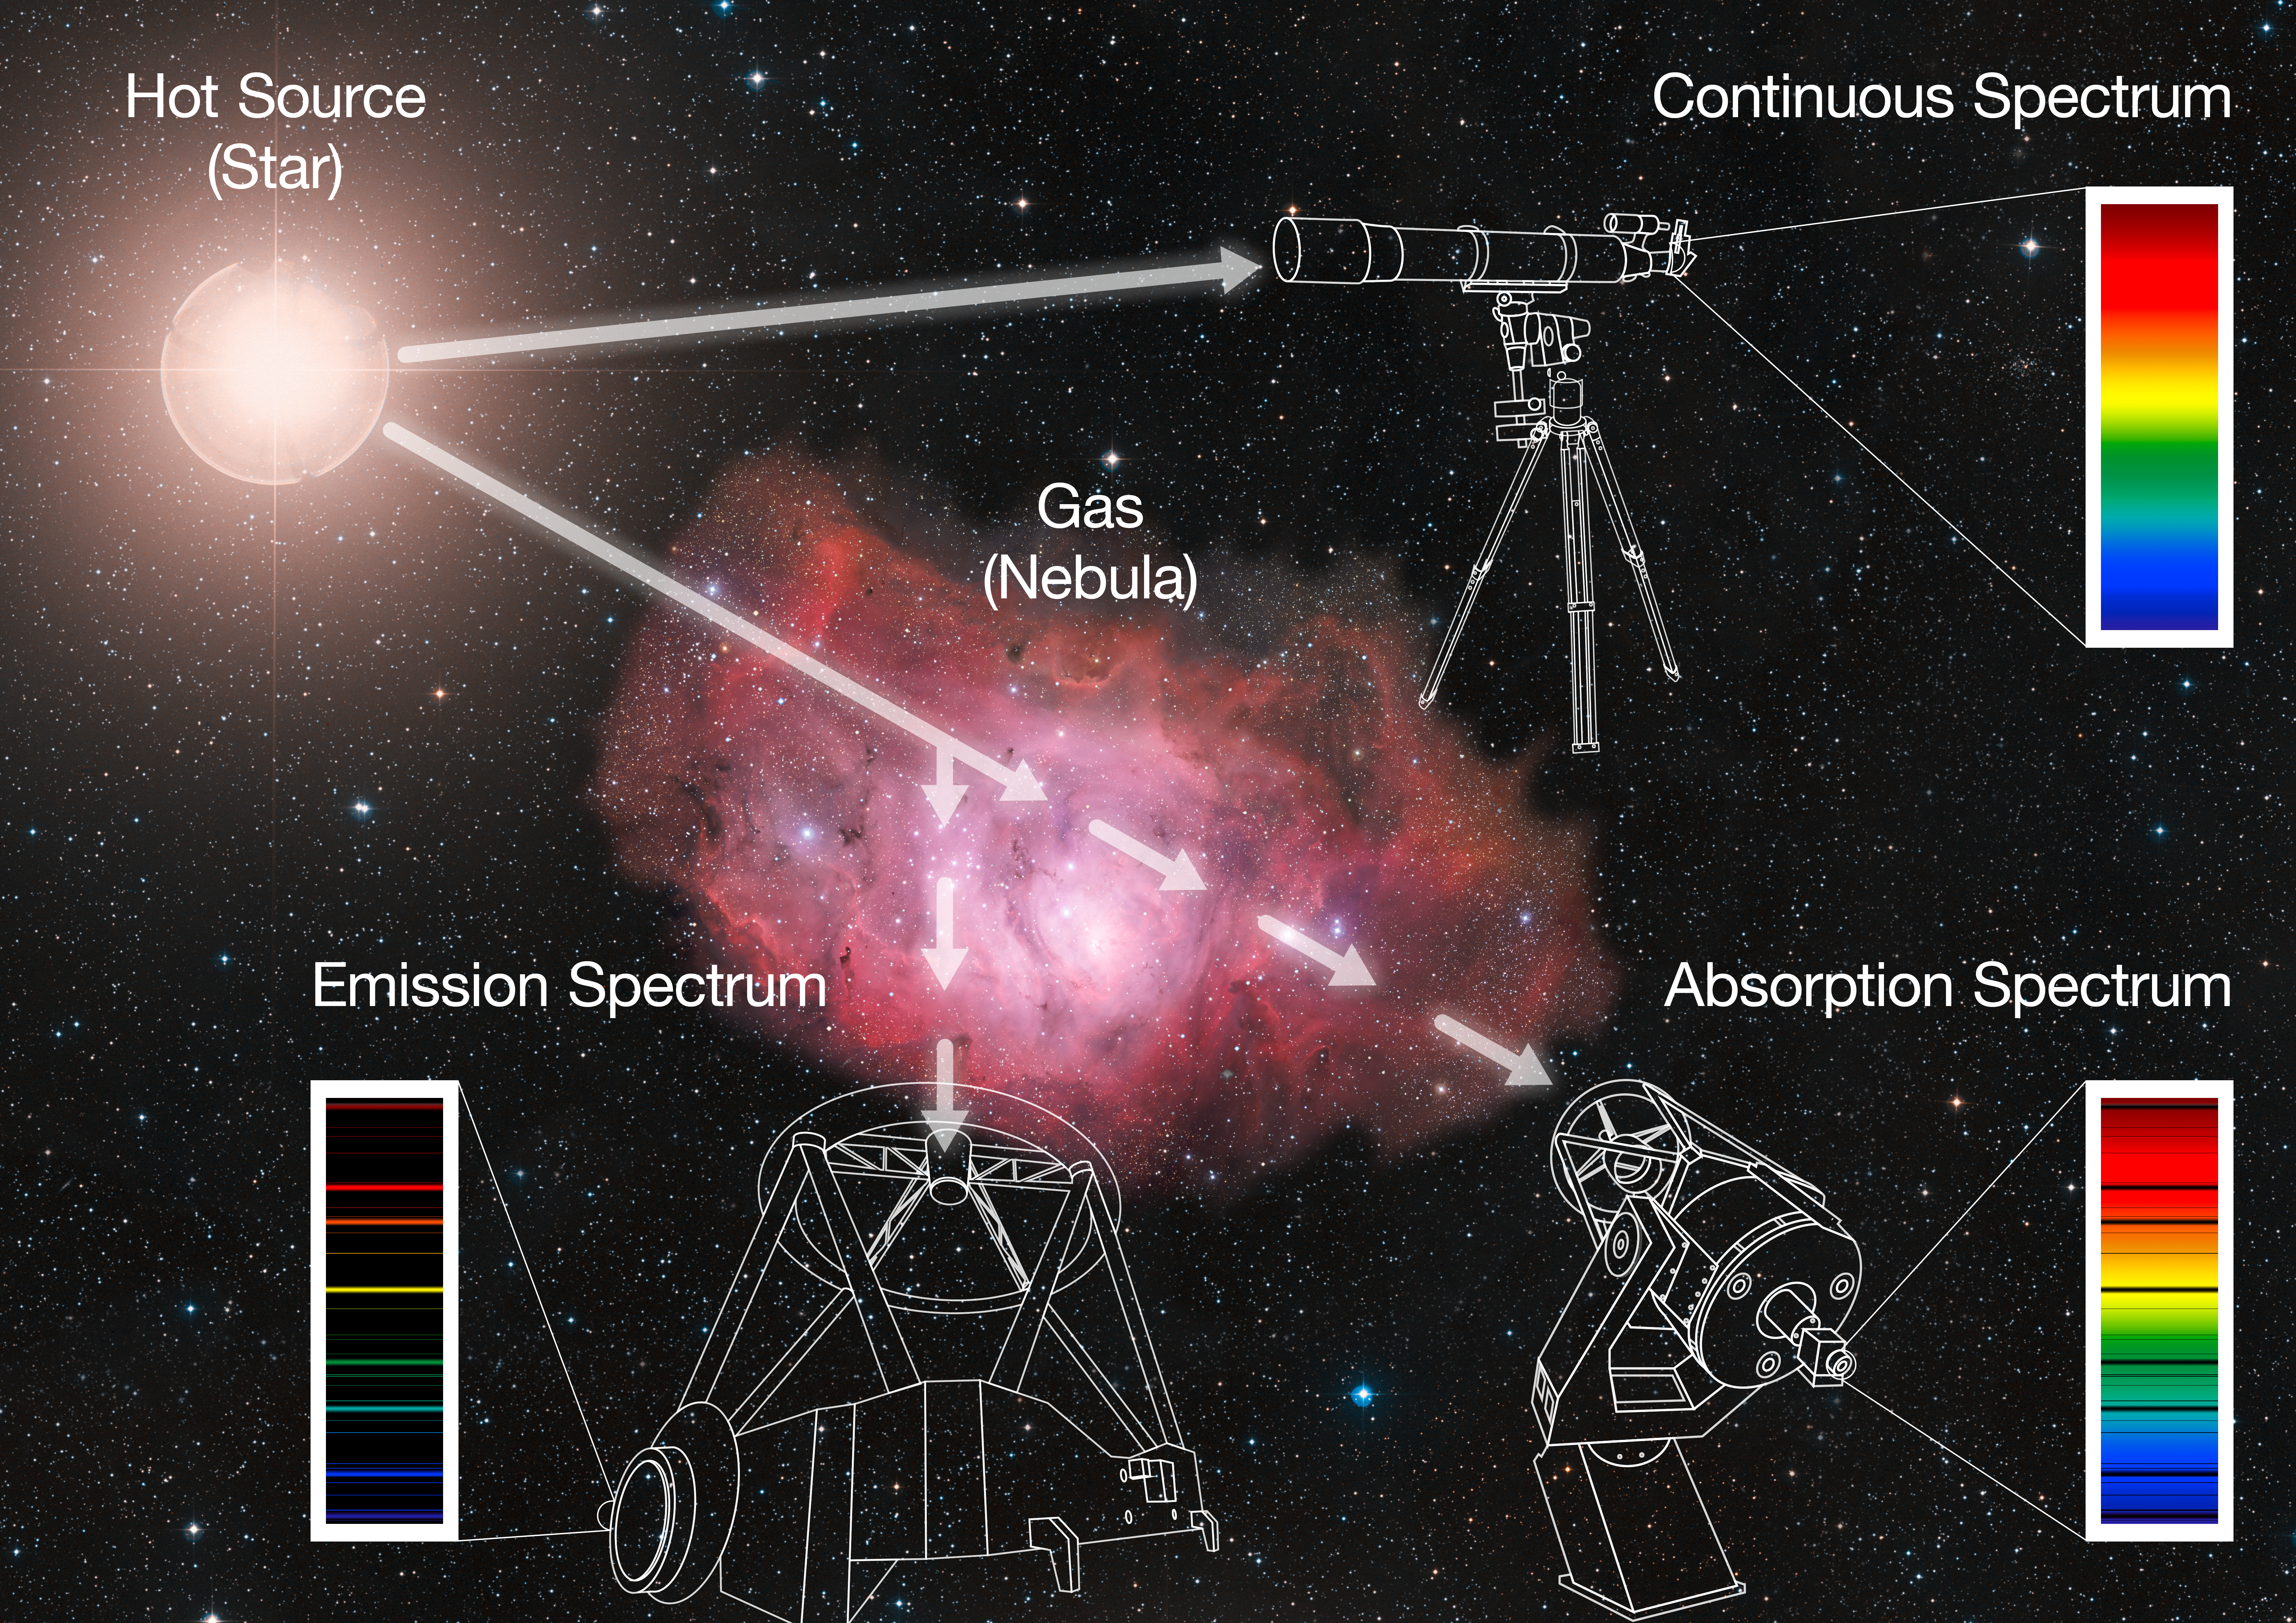

Spectroscopy

A star emits light across the spectrum — a continuum. When white light goes through a prism, it forms a rainbow, its spectrum. In the same way, as light from a star goes through the gas of a nebula — or even just the atmosphere of the star — specific colours (or wavelengths) are absorbed by the elements contained in the gas, producing dark lines over the continuum. This is an absorption spectrum. The energy that is absorbed by the gas is then re-emitted in all directions, also at the specific colours characteristic of the elements present in the gas, producing bright lines at certain wavelengths; this is known as an emission spectrum.

Credit: ESO